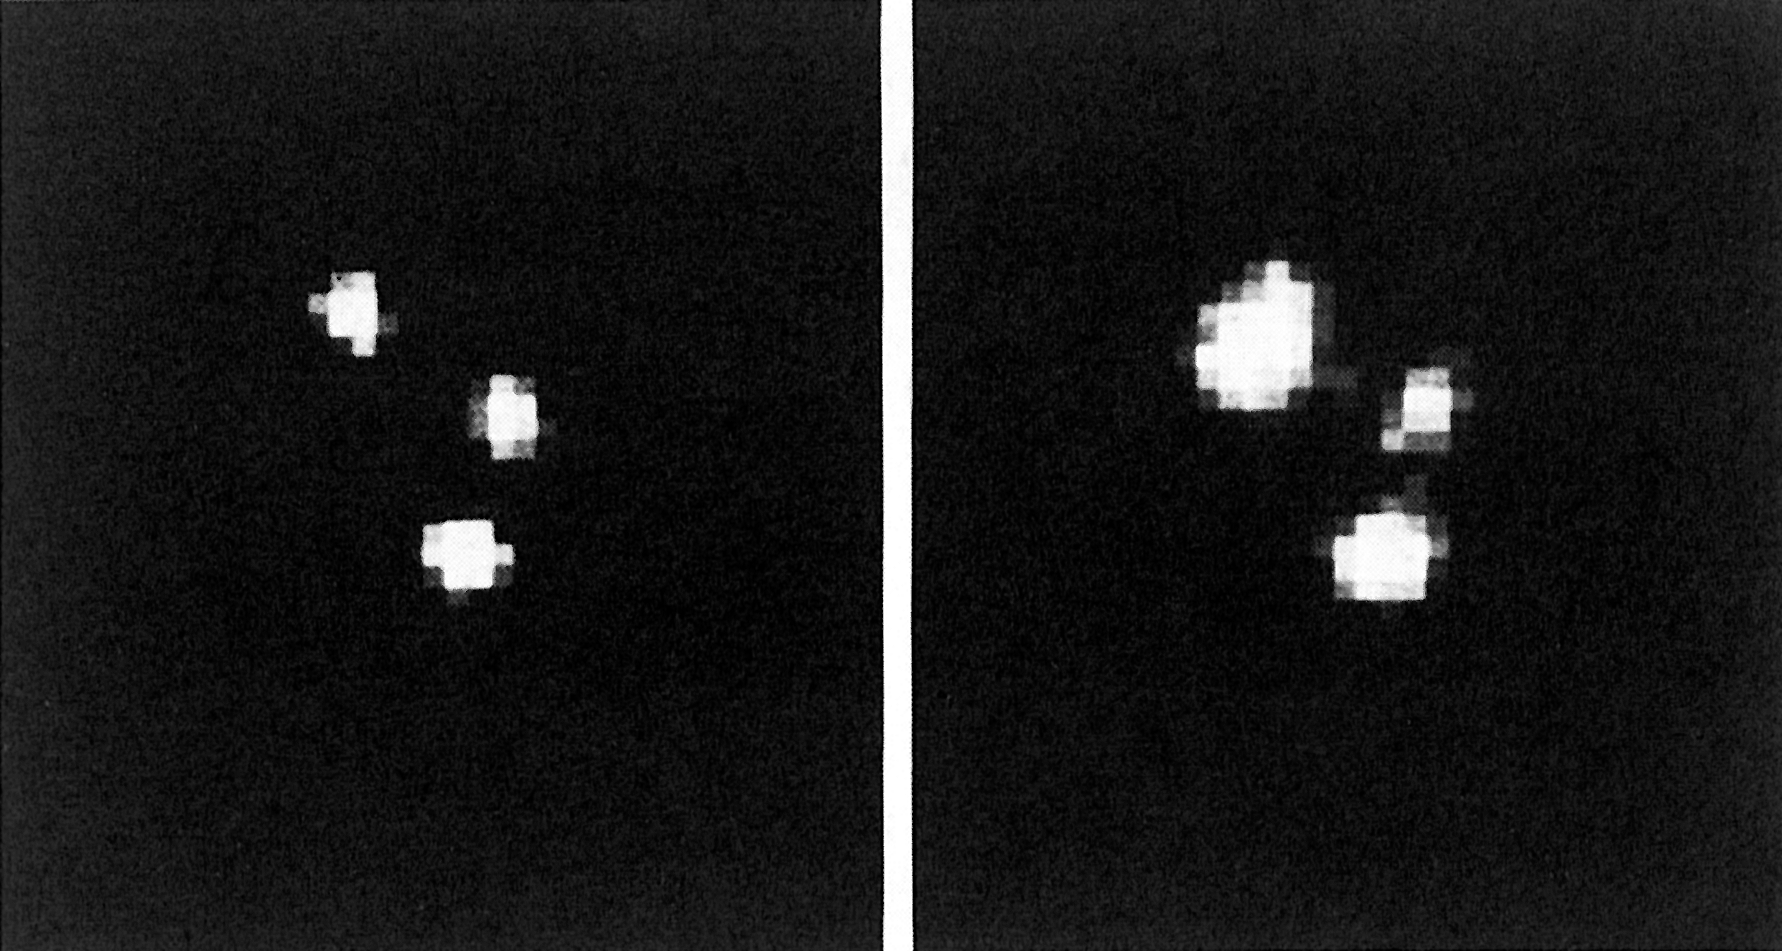

A supernova explodes 5 billion years ago

A supernova explodes 5 billion years ago. The figure shows a small field with three galaxies in the cluster AC 118, as observed with a CCD camera at the Danish 1.5 m telescope at La Silla on 31 August 1986 and 9 August 1988, respectively, under slightly different observing conditions. The image of the upper-left galaxy is extended downwards in 1988, due to the superposition of the supernova image, about 0.8 arcseconds southeast of the centre of the galaxy. The magnitude of the supernova is V 22.3; the redshift of the galaxy cluster is z = 0.31, corresponding to a recession velocity of km/sec. The supernova faded to on 16 August 1988. North is up and East is to the left. 1 pixel = 0.47 arcseconds. (ESO Press Release eso8807; BW)

Credit: ESO